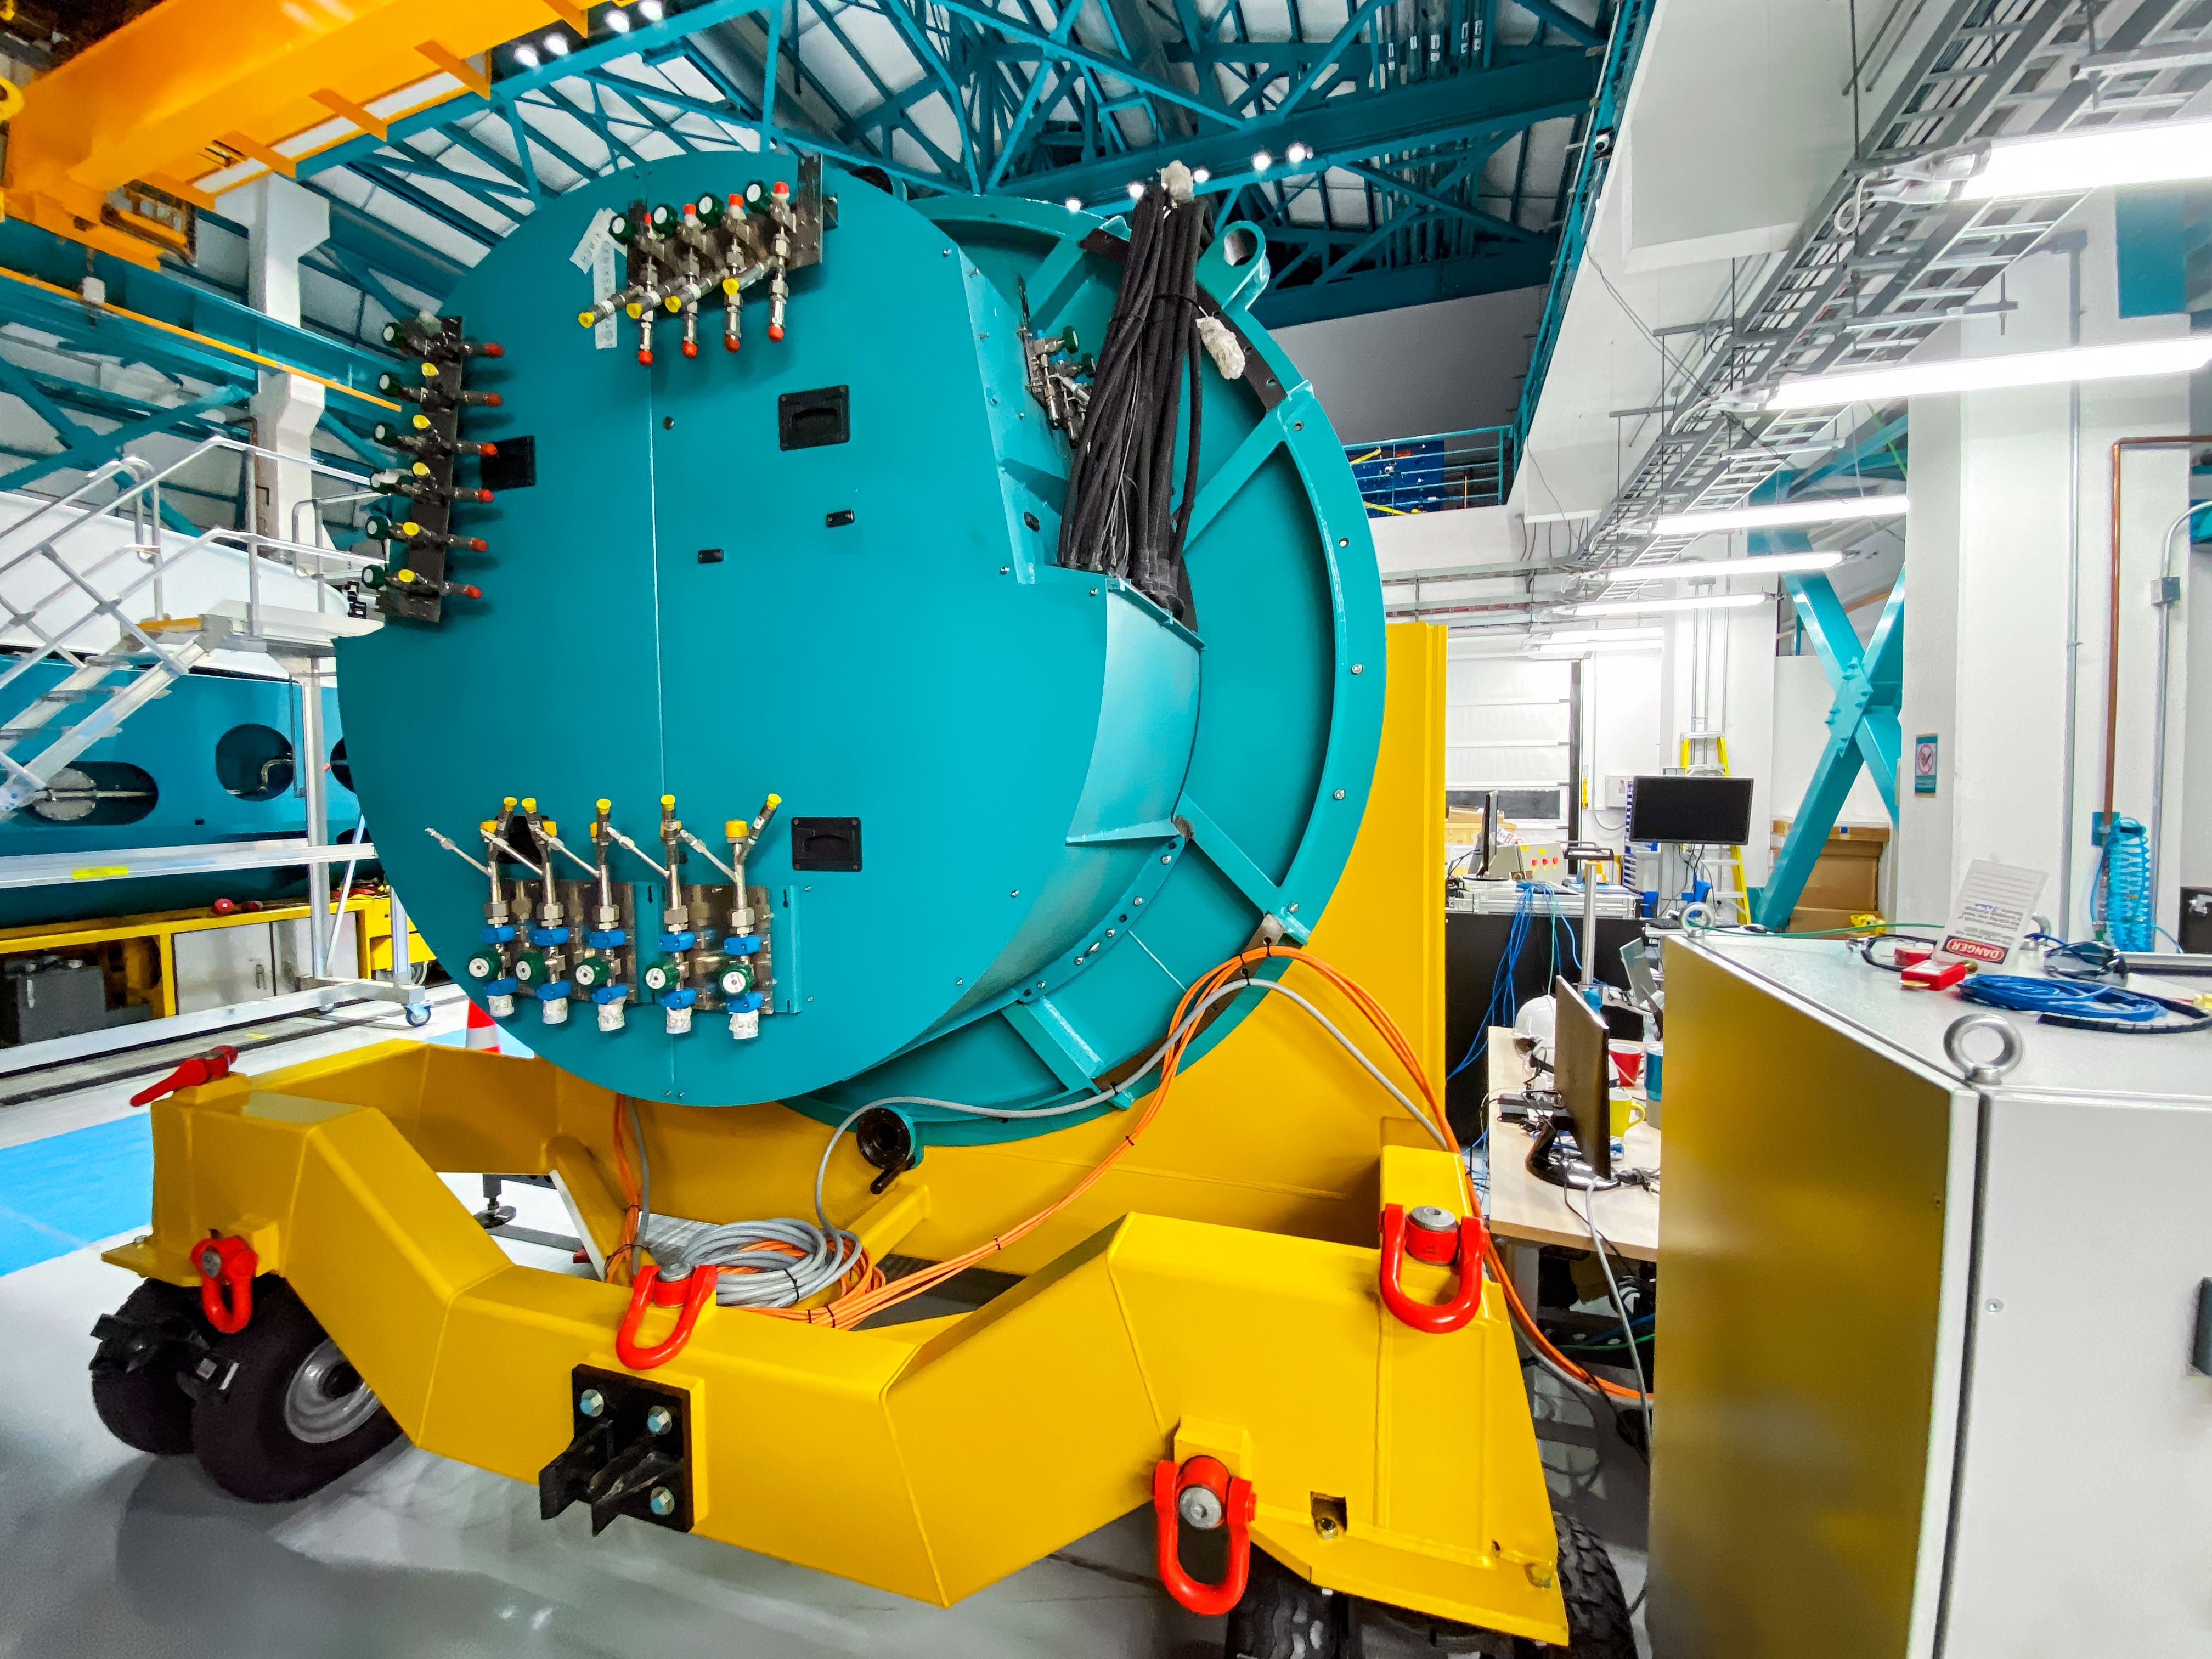

Camera Rotator Integration Work

The Telescope and Site team and System Integration, Test & Commissioning team from LSST, along with personnel from vendor Tekninker, have had success with early integration activities on the summit in recent weeks. The Camera Cable Wrap, the rotator, and the pointing component have been integrated together through the latest version of the Service Abstraction Layer (SAL) for testing. SAL is the intermediary between high-level software control and the hardware. The team identified minor operational restrictions, which will be addressed before the next round of testing, but in general the subsystems are working together well.

Credit: Rubin Observatory/NSF/AURA